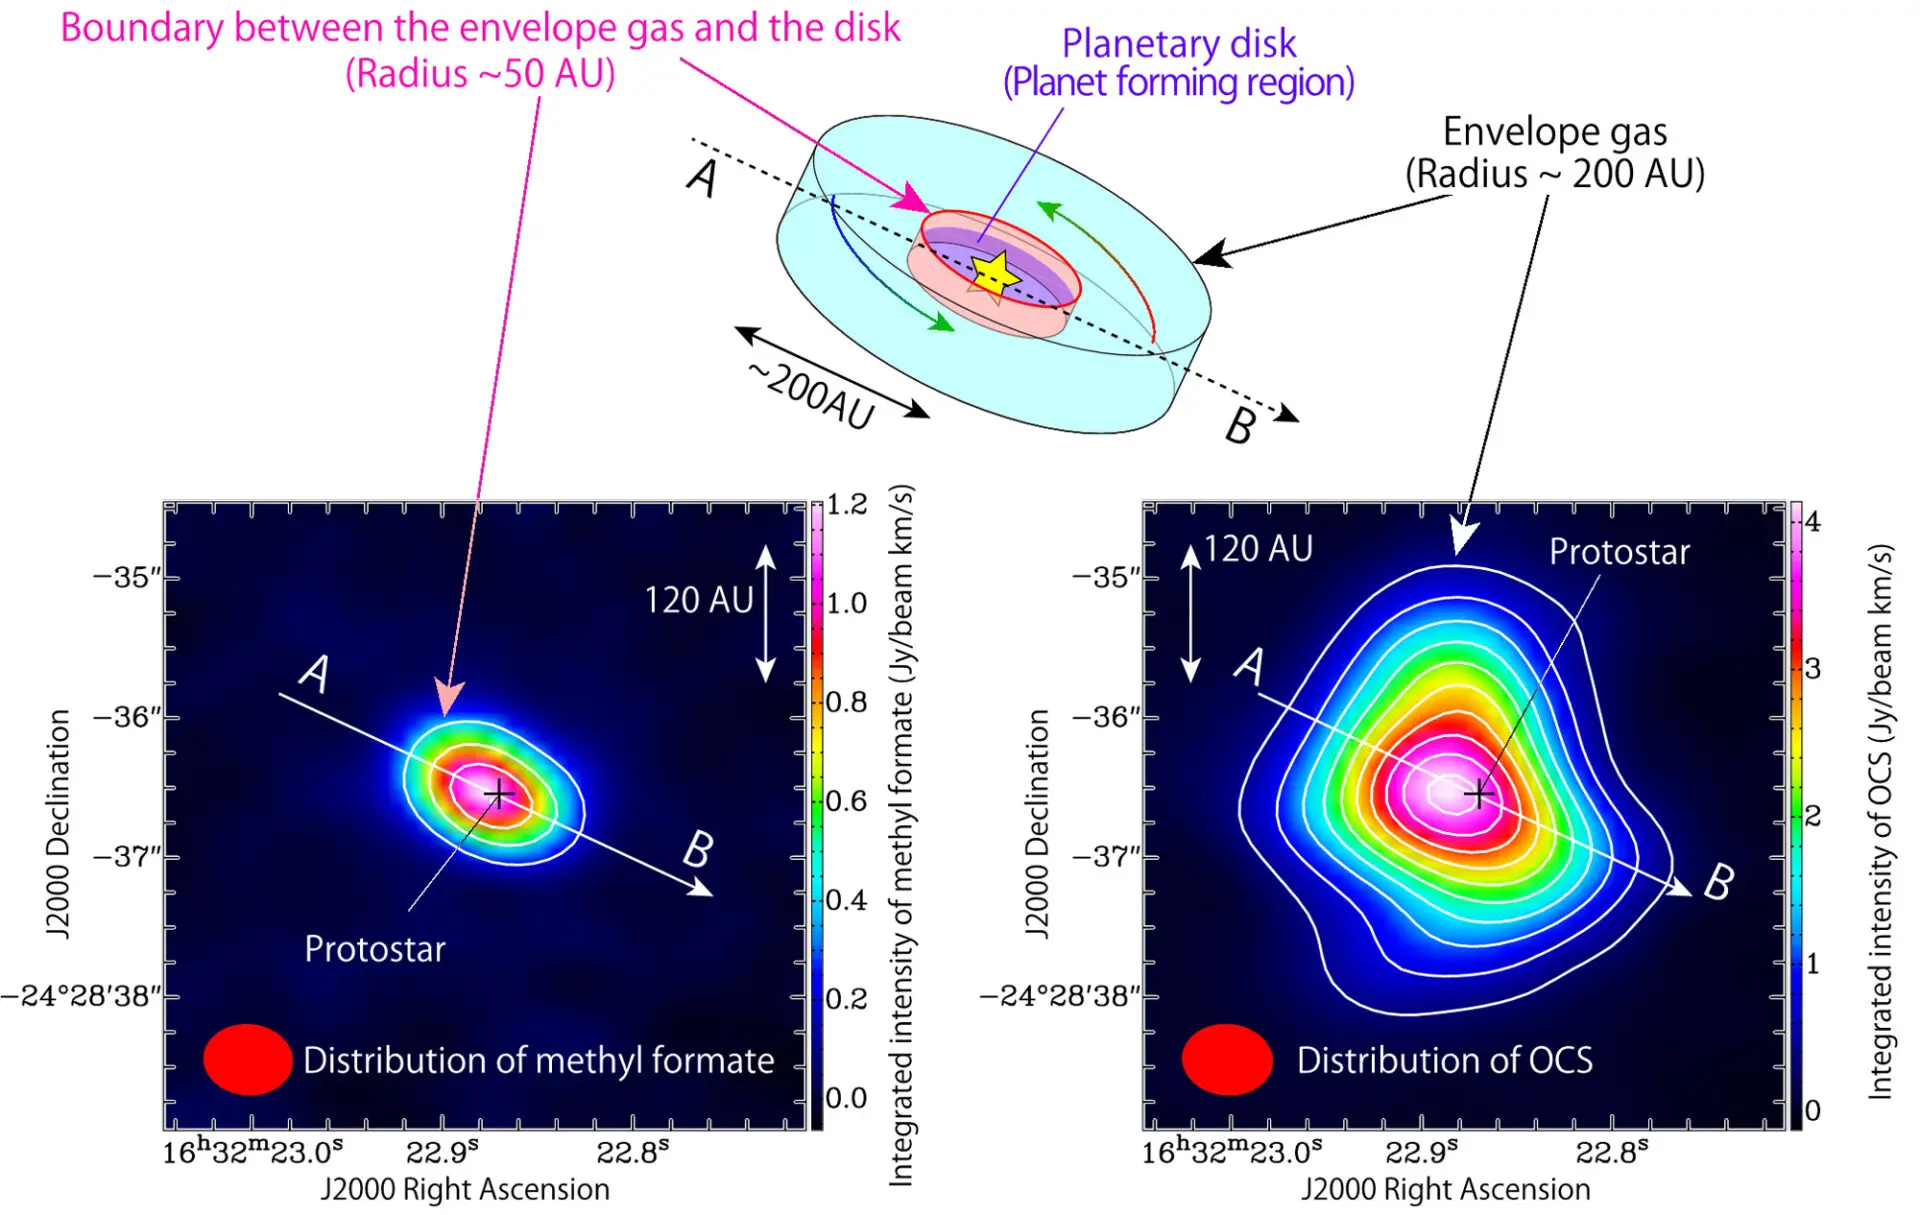

Rotating Ring of Complex Organic Molecules

A schematic illustration of the infalling gas around the protostar. A disk structure with a radius of about 50 AU exists around the protostar. The disk in turn is surrounded by an envelope of gas extended over a 200 AU scale. OCS exists in the envelope gas, while methyl formate mainly exists in the boundary area between the envelope gas and the disk structure. (Lower left) Intensity distribution of methyl formate (HCOOCH3) observed with ALMA. A structure elongated along A-B can be seen centered on the position of the protostar. Methyl formate is located within 50 AU from the protostar. (Lower right) Intensity distribution of OCS (carbonyl sulfide) observed with ALMA. A structure elongated along A-B can be seen centered on the position of the protostar position, similar to the case of OCS. However the distribution of OCS (~200 AU) is more extended than that of methyl formate.

Credit: ALMA (ESO/NAOJ/NRAO), Oya et al